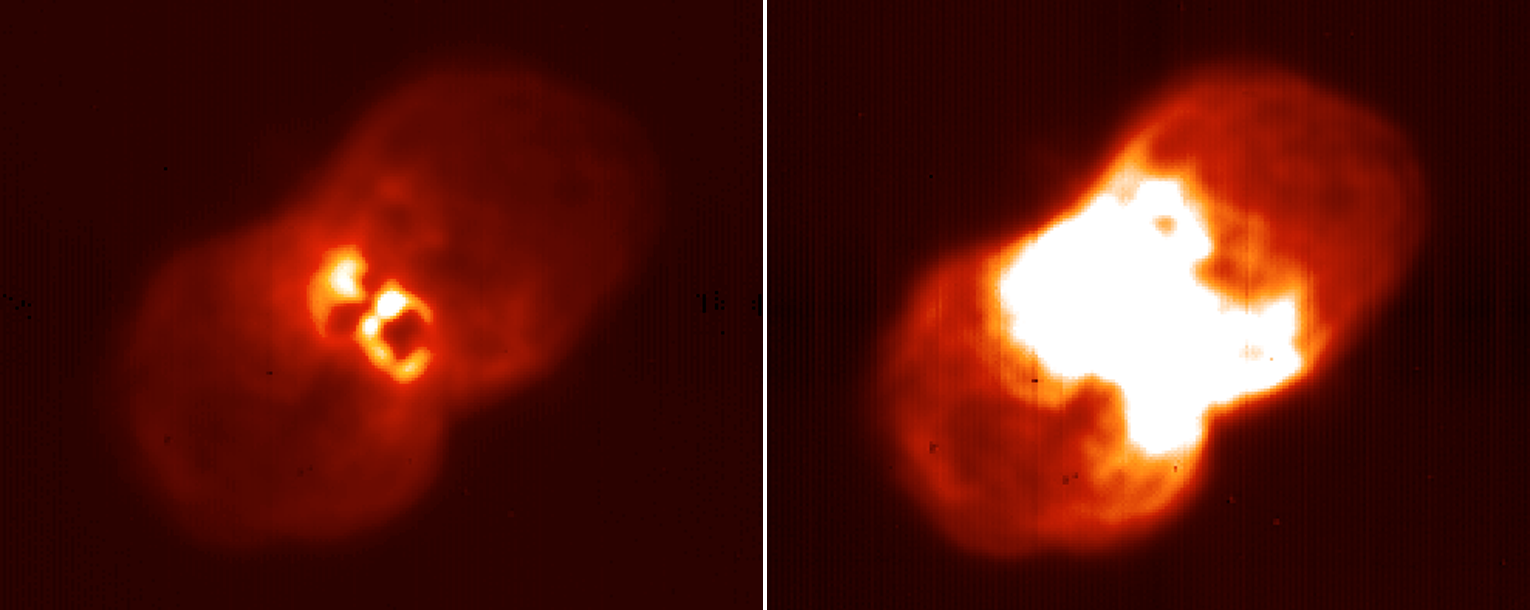

The Eta Carinae nebula, NGC 3372

A raw image of Eta Carinae obtained with the Gemini South mid-infrared imager T-ReCS at a wavelength of 12.8 microns. The image was obtained with the Gemini secondary mirror chopping, but without the telescope nodding. The same image is displayed linearly on the left and on the right at two different stretches, and is clipped to eliminate structure below that shown in the source. The left-hand version emphasizes the bright inner structure, whereas the right-hand version shows the outer structure, nearly three orders of magnitude fainter than the core region. See the September 2003 NOAO Newsletter (currently only available in PDF format).

Credit: NOIRLab/NSF/AURA